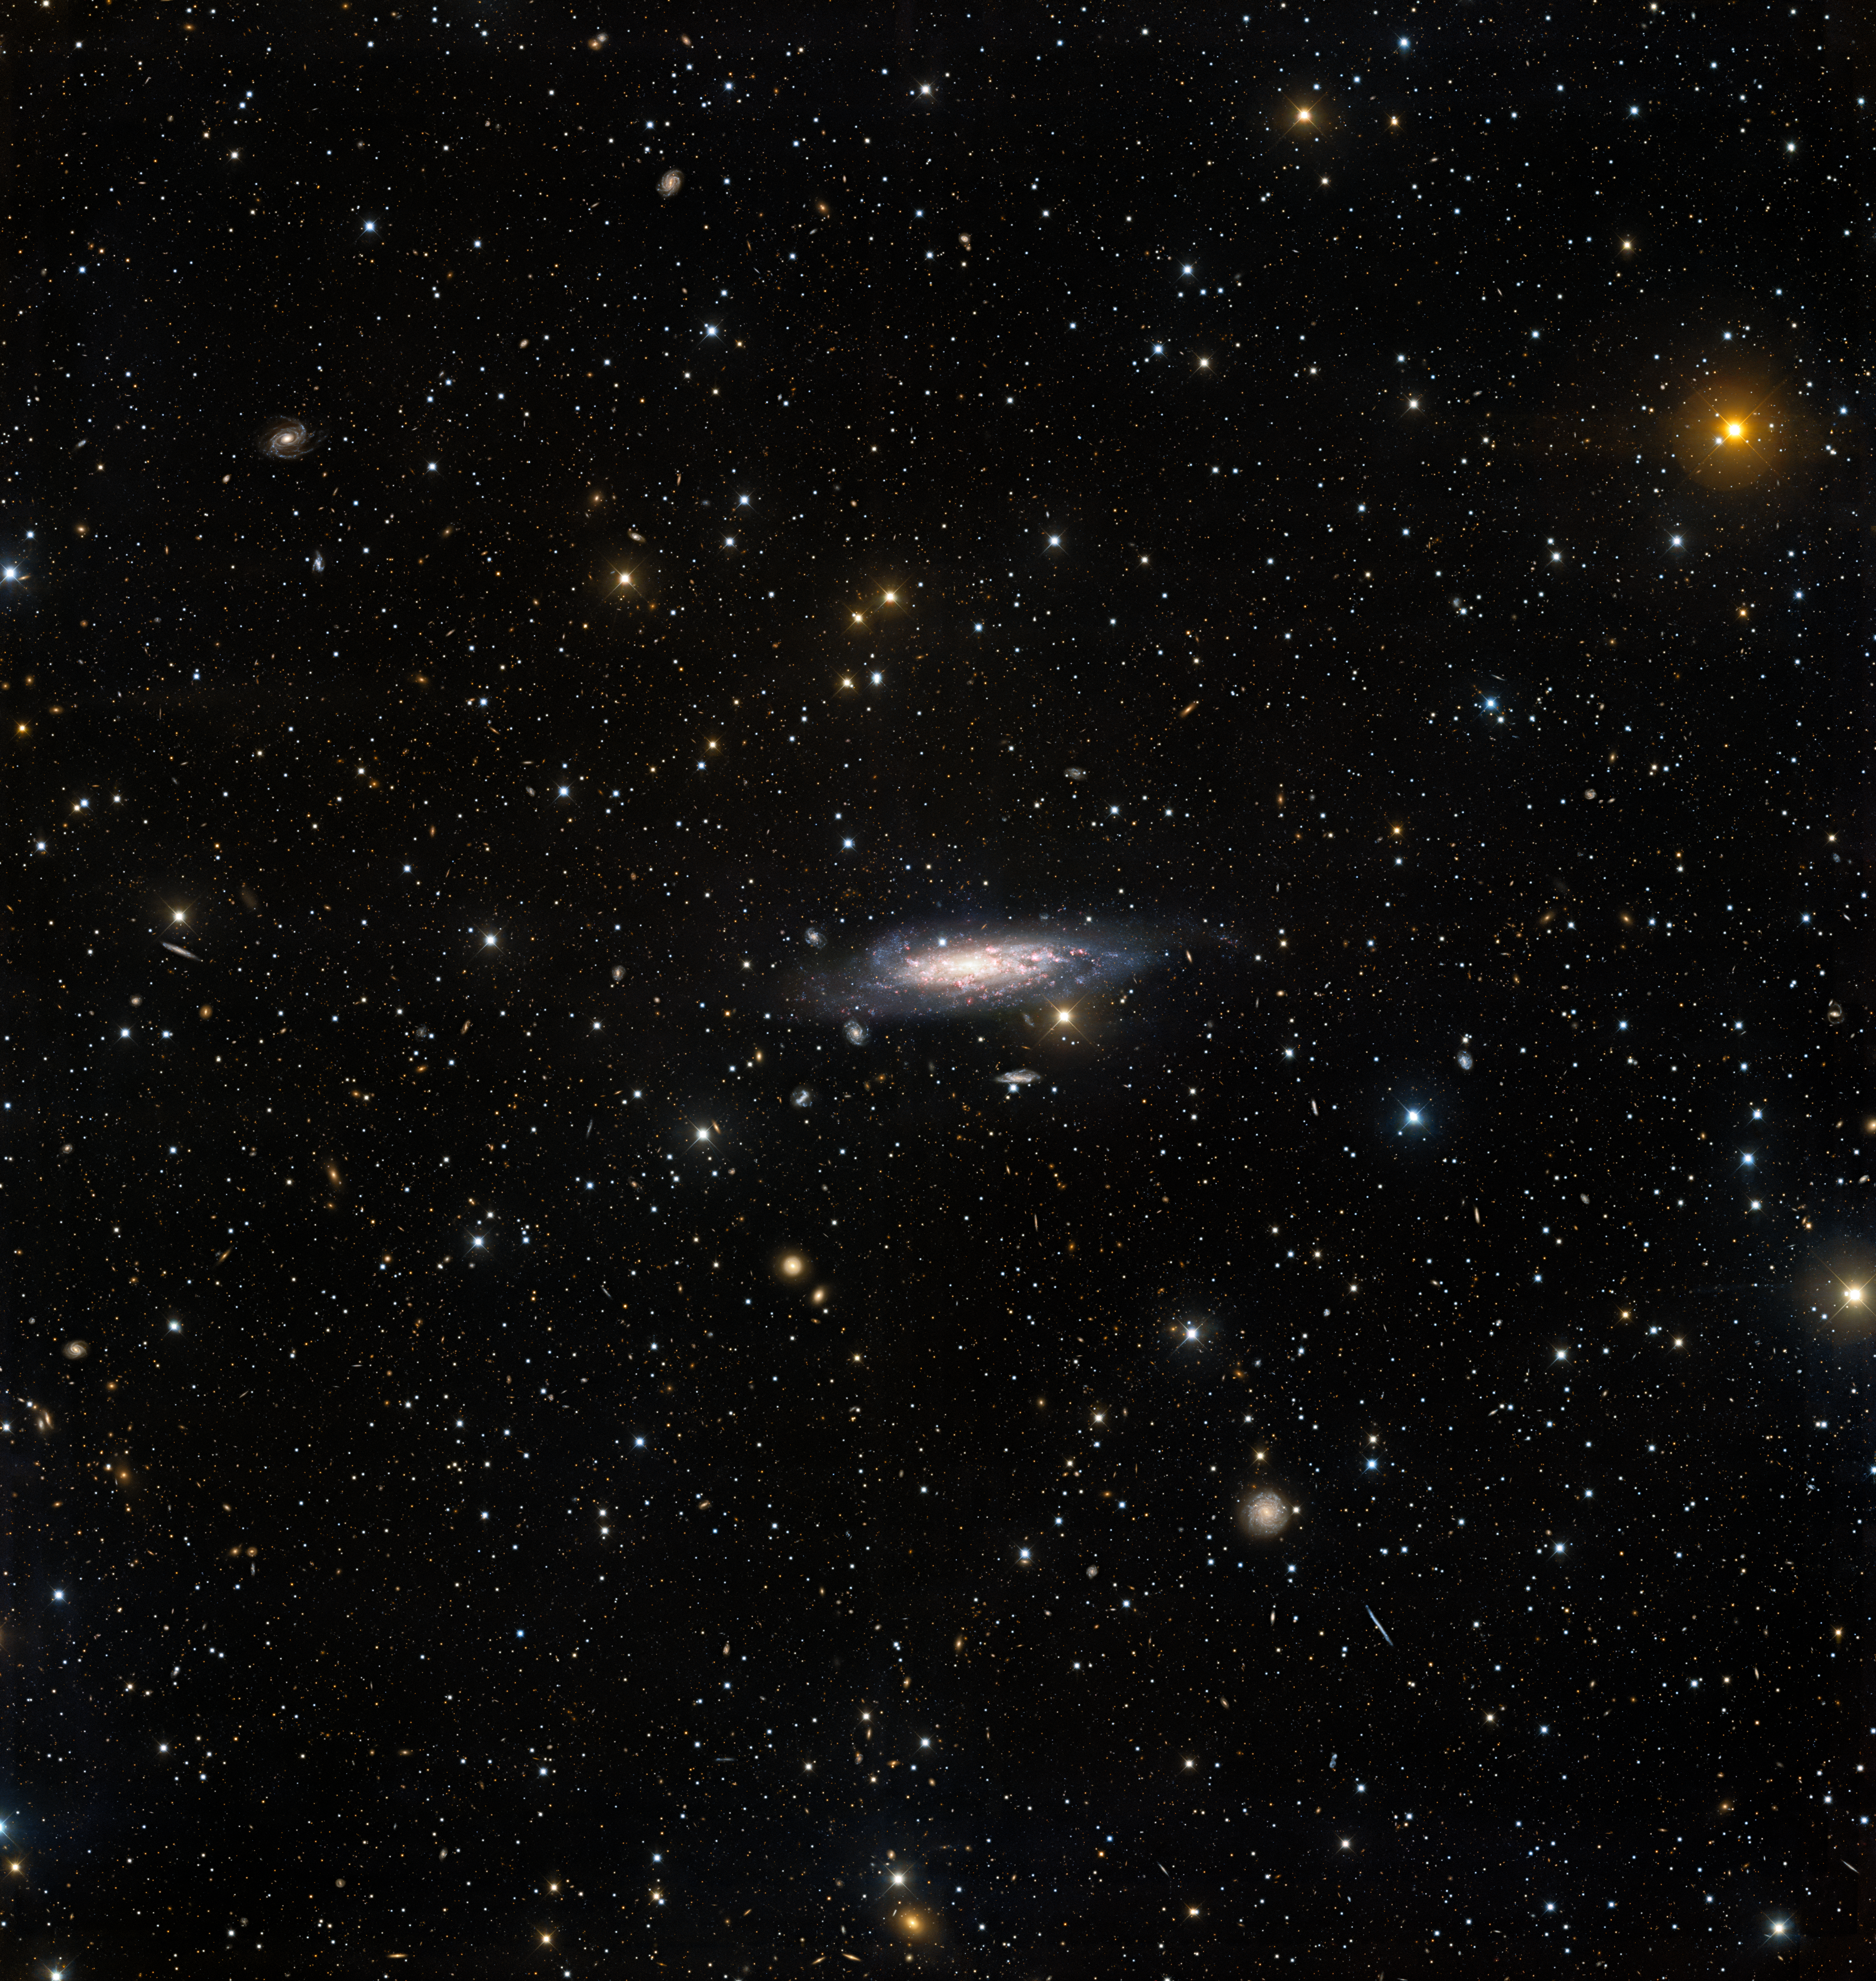

NGC 1003 (wide crop)

A stunning long-exposure observation lasting 70 minutes from the Nicholas U. Mayall 4-meter Telescope at Kitt Peak National Observatory, a Program of NSF NOIRLab, reveals the surroundings of the spiral galaxy NGC 1003 in glorious detail. NGC 1003 resides in front of a galaxy cluster — a vast collection of galaxies bound together by gravity. The long exposure time of this deep observation allowed these usually overlooked red background cluster galaxies to be captured.

Credit: KPNO/NOIRLab/NSF/AURA